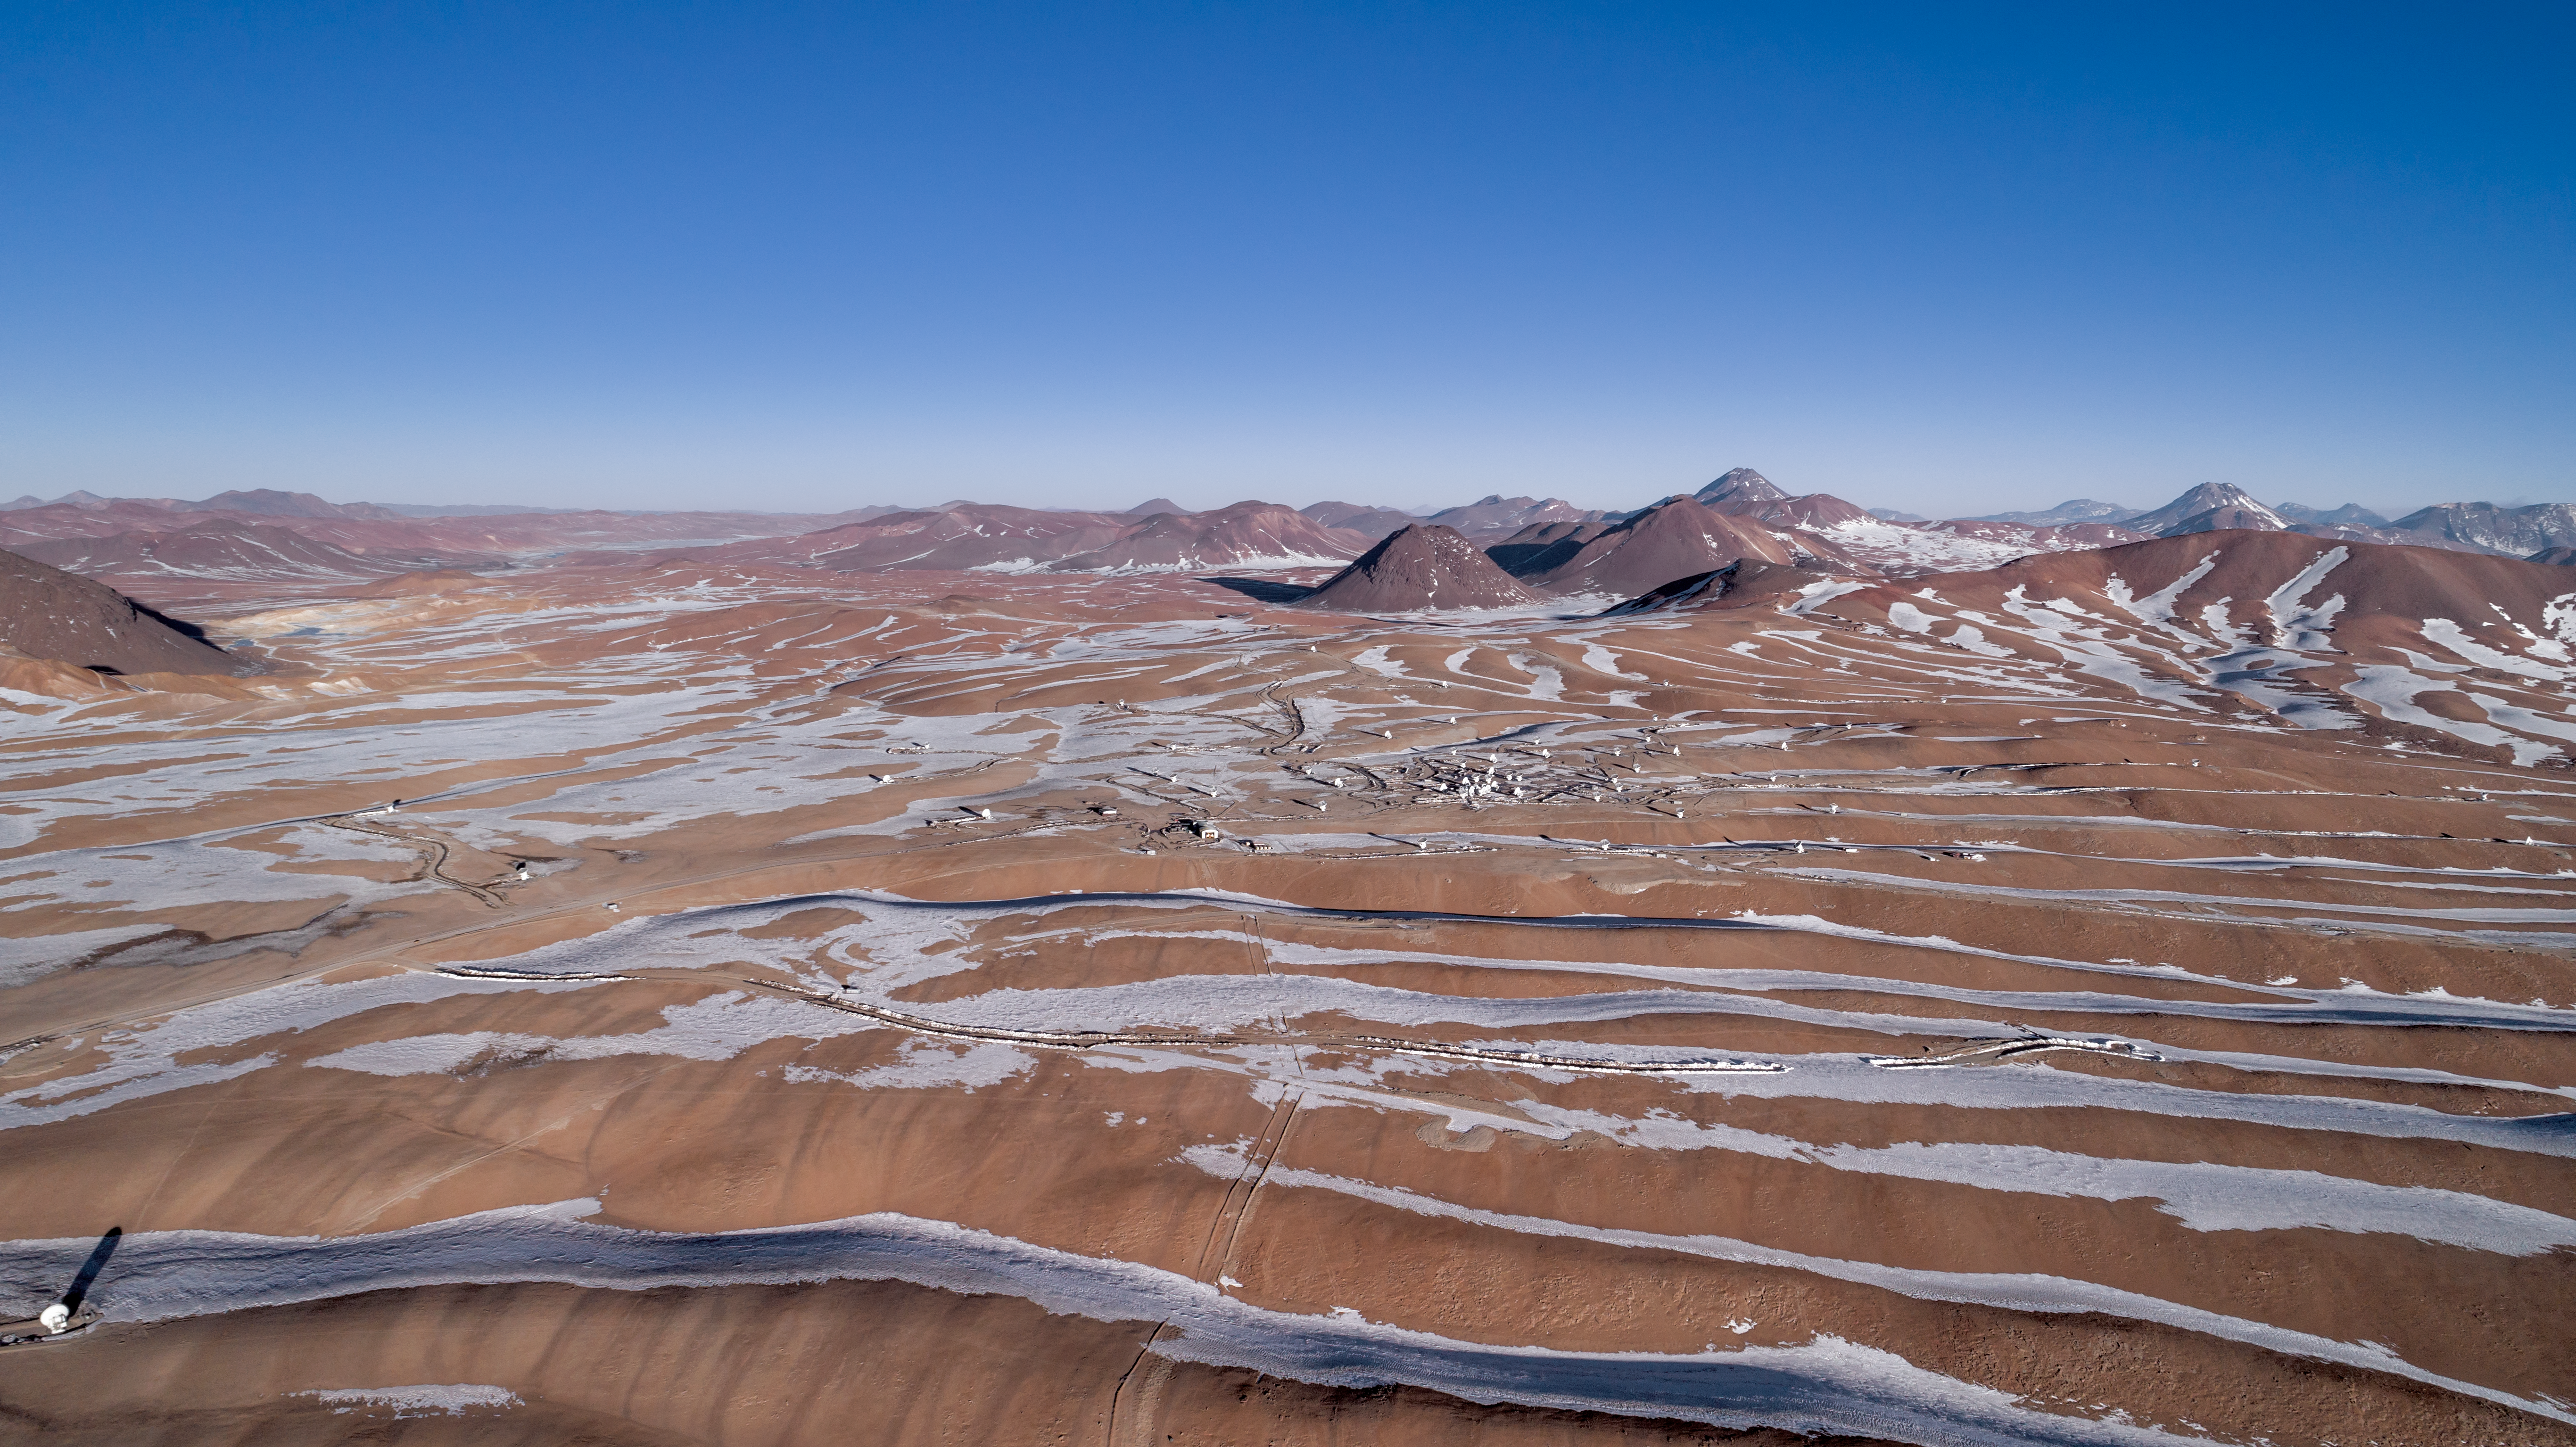

Observing in the world's driest desert

ALMA is a revolutionary astronomical telescope, comprising an array of 66 giant 12-metre and 7-metre diameter antennas observing millimetre and submillimetre wavelengths. The array is situated on the breathtaking Chajnantor Plateau in the Chilean Andes, at an altitude of around 5000 metres. Chajnantor is the highest major observatory site in the world, and the atmosphere above the plateau is the driest in the world, with the exception of Antarctica.

Credit: ALMA (ESO/NAOJ/NRAO)